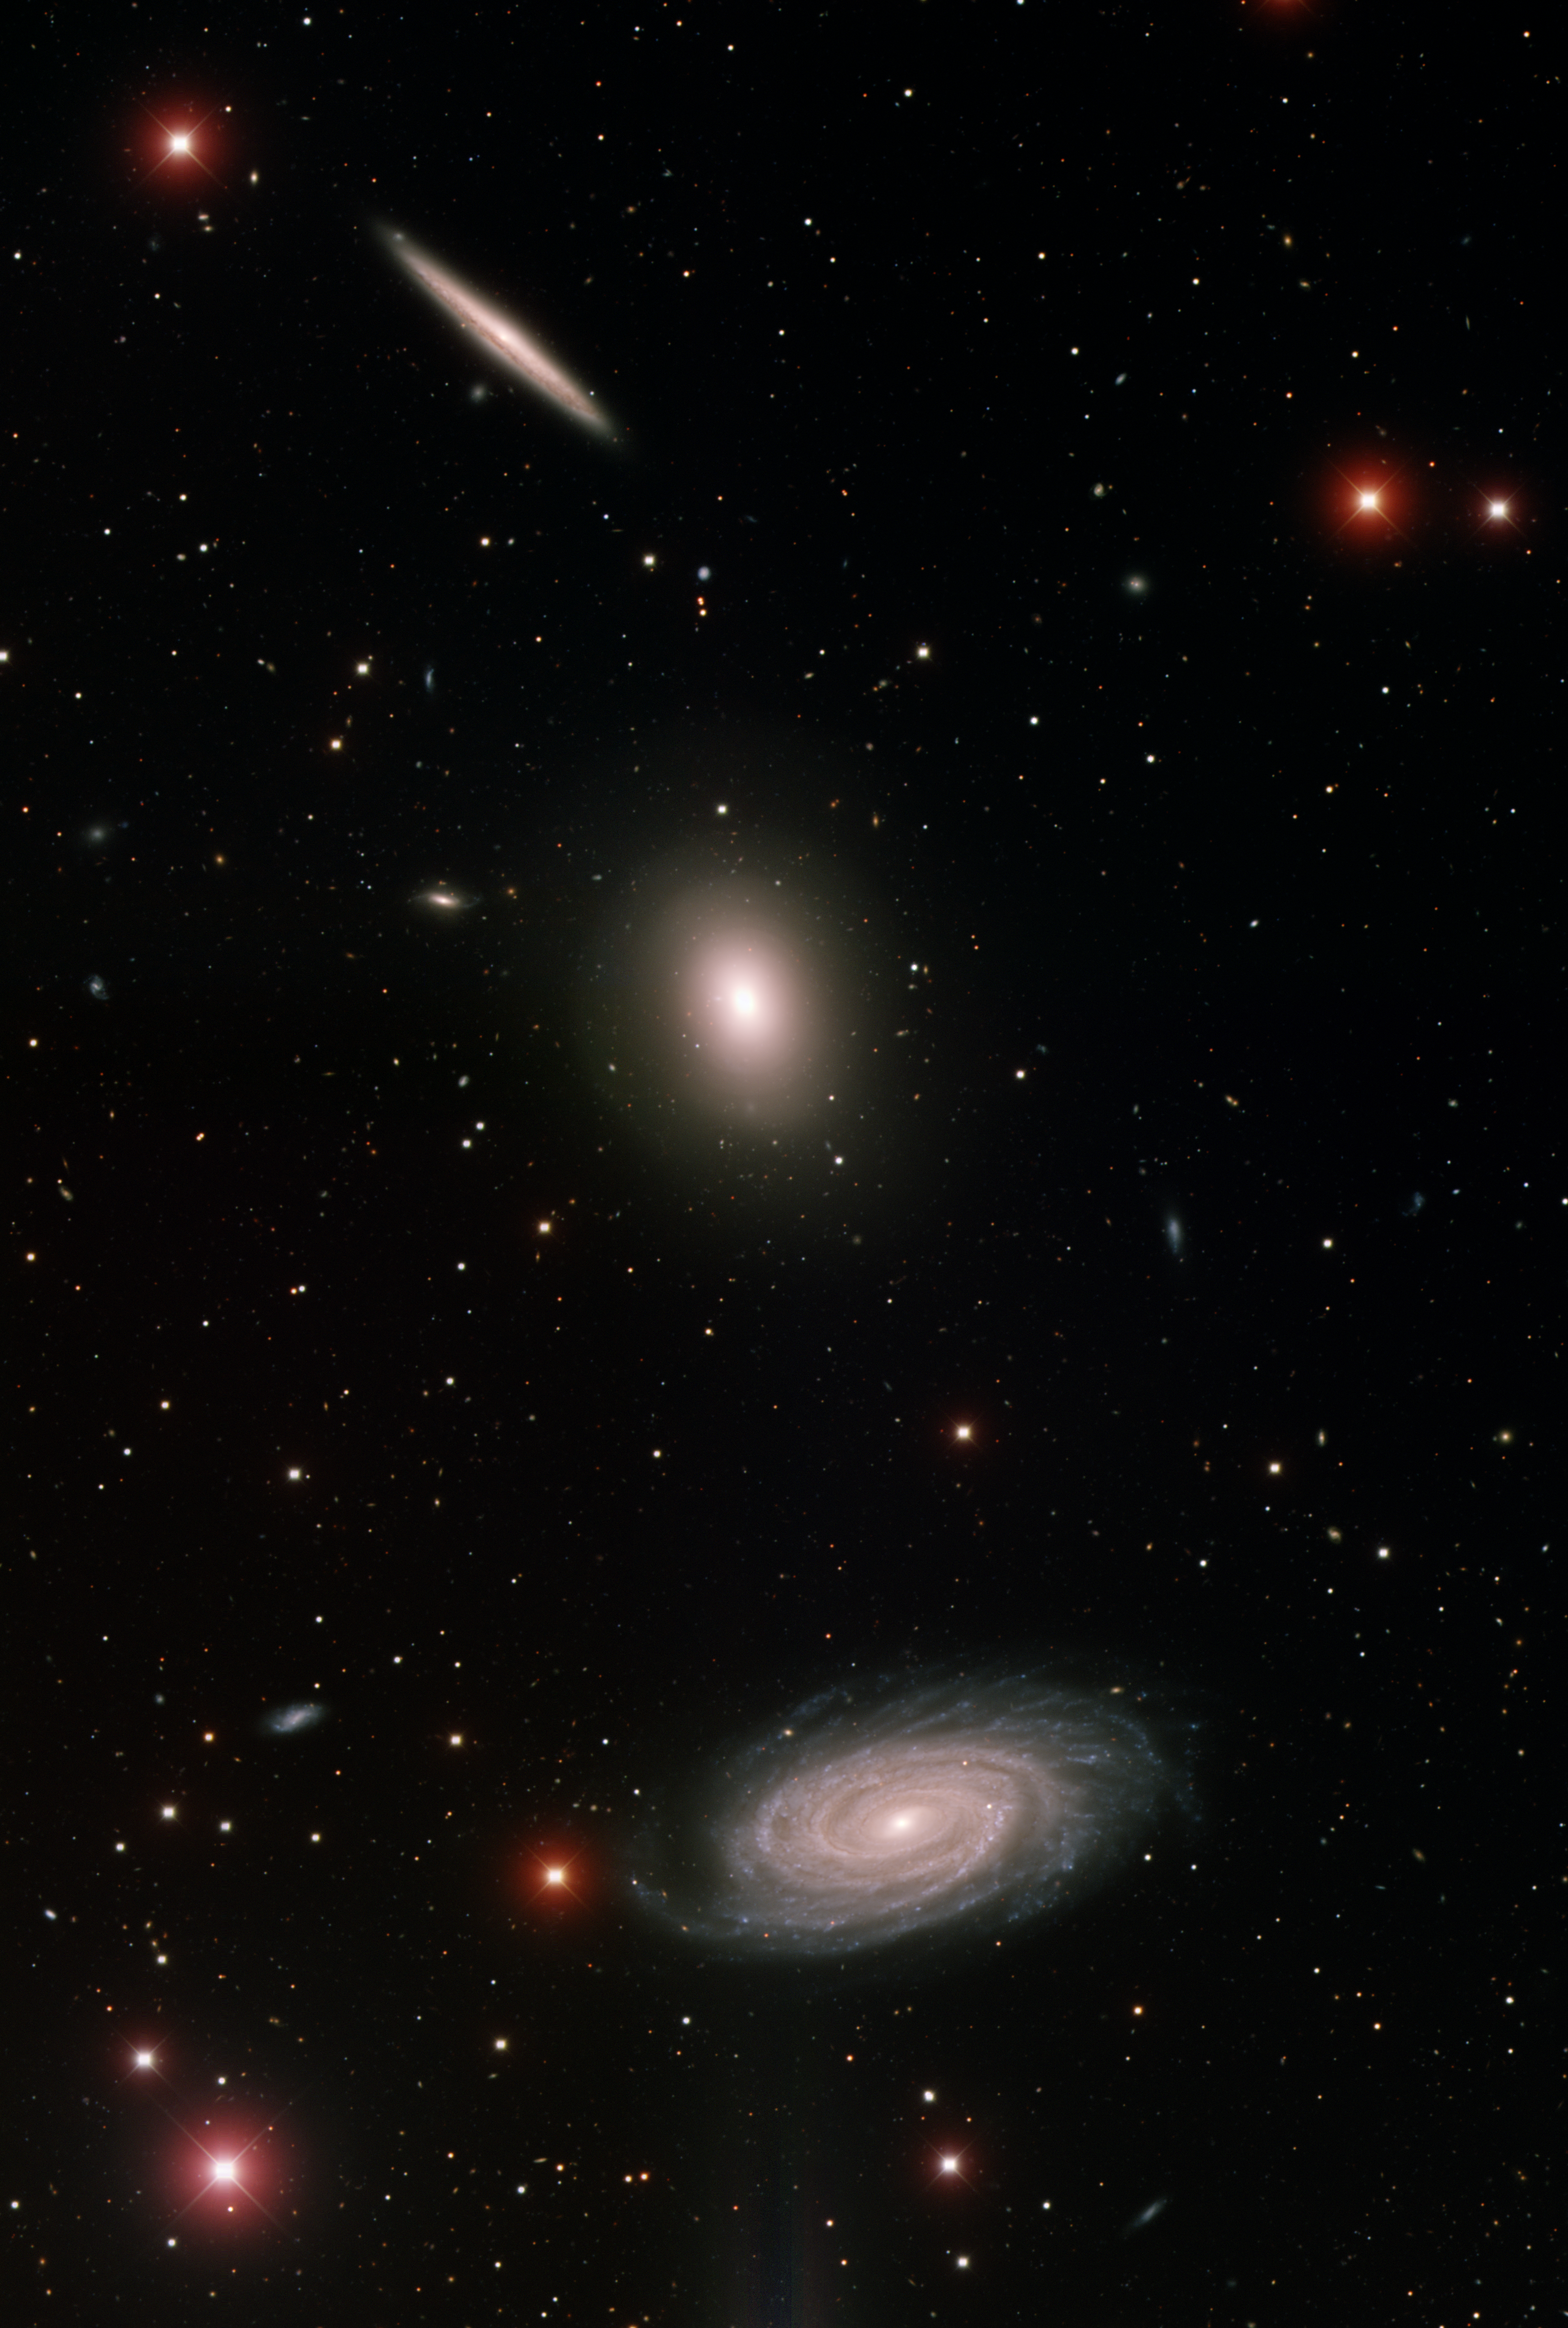

Trio of Galaxies (NGC 5981, NGC 5982 and NGC 5985)

This image was obtained with the wide-field view of the Mosaic camera on the Mayall 4-meter telescope at Kitt Peak National Observatory. The edge-on galaxy NGC 5981 (top), the elliptical galaxy NGC 5982 (middle) and the spiral galaxy NGC 5985 (bottom) form a distinct trio. It is not clear if or when these galaxies might merge with each other. But there is already evidence that NGC 5982 has already merged with one or more smaller galaxies in the recent past. The image was generated with observations in the B (blue), V (green), and I (red) filters. In this image, North is left, East is down.

Credit: T.A. Rector (University of Alaska Anchorage) and H. Schweiker (WIYN and NOIRLab/NSF/AURA)